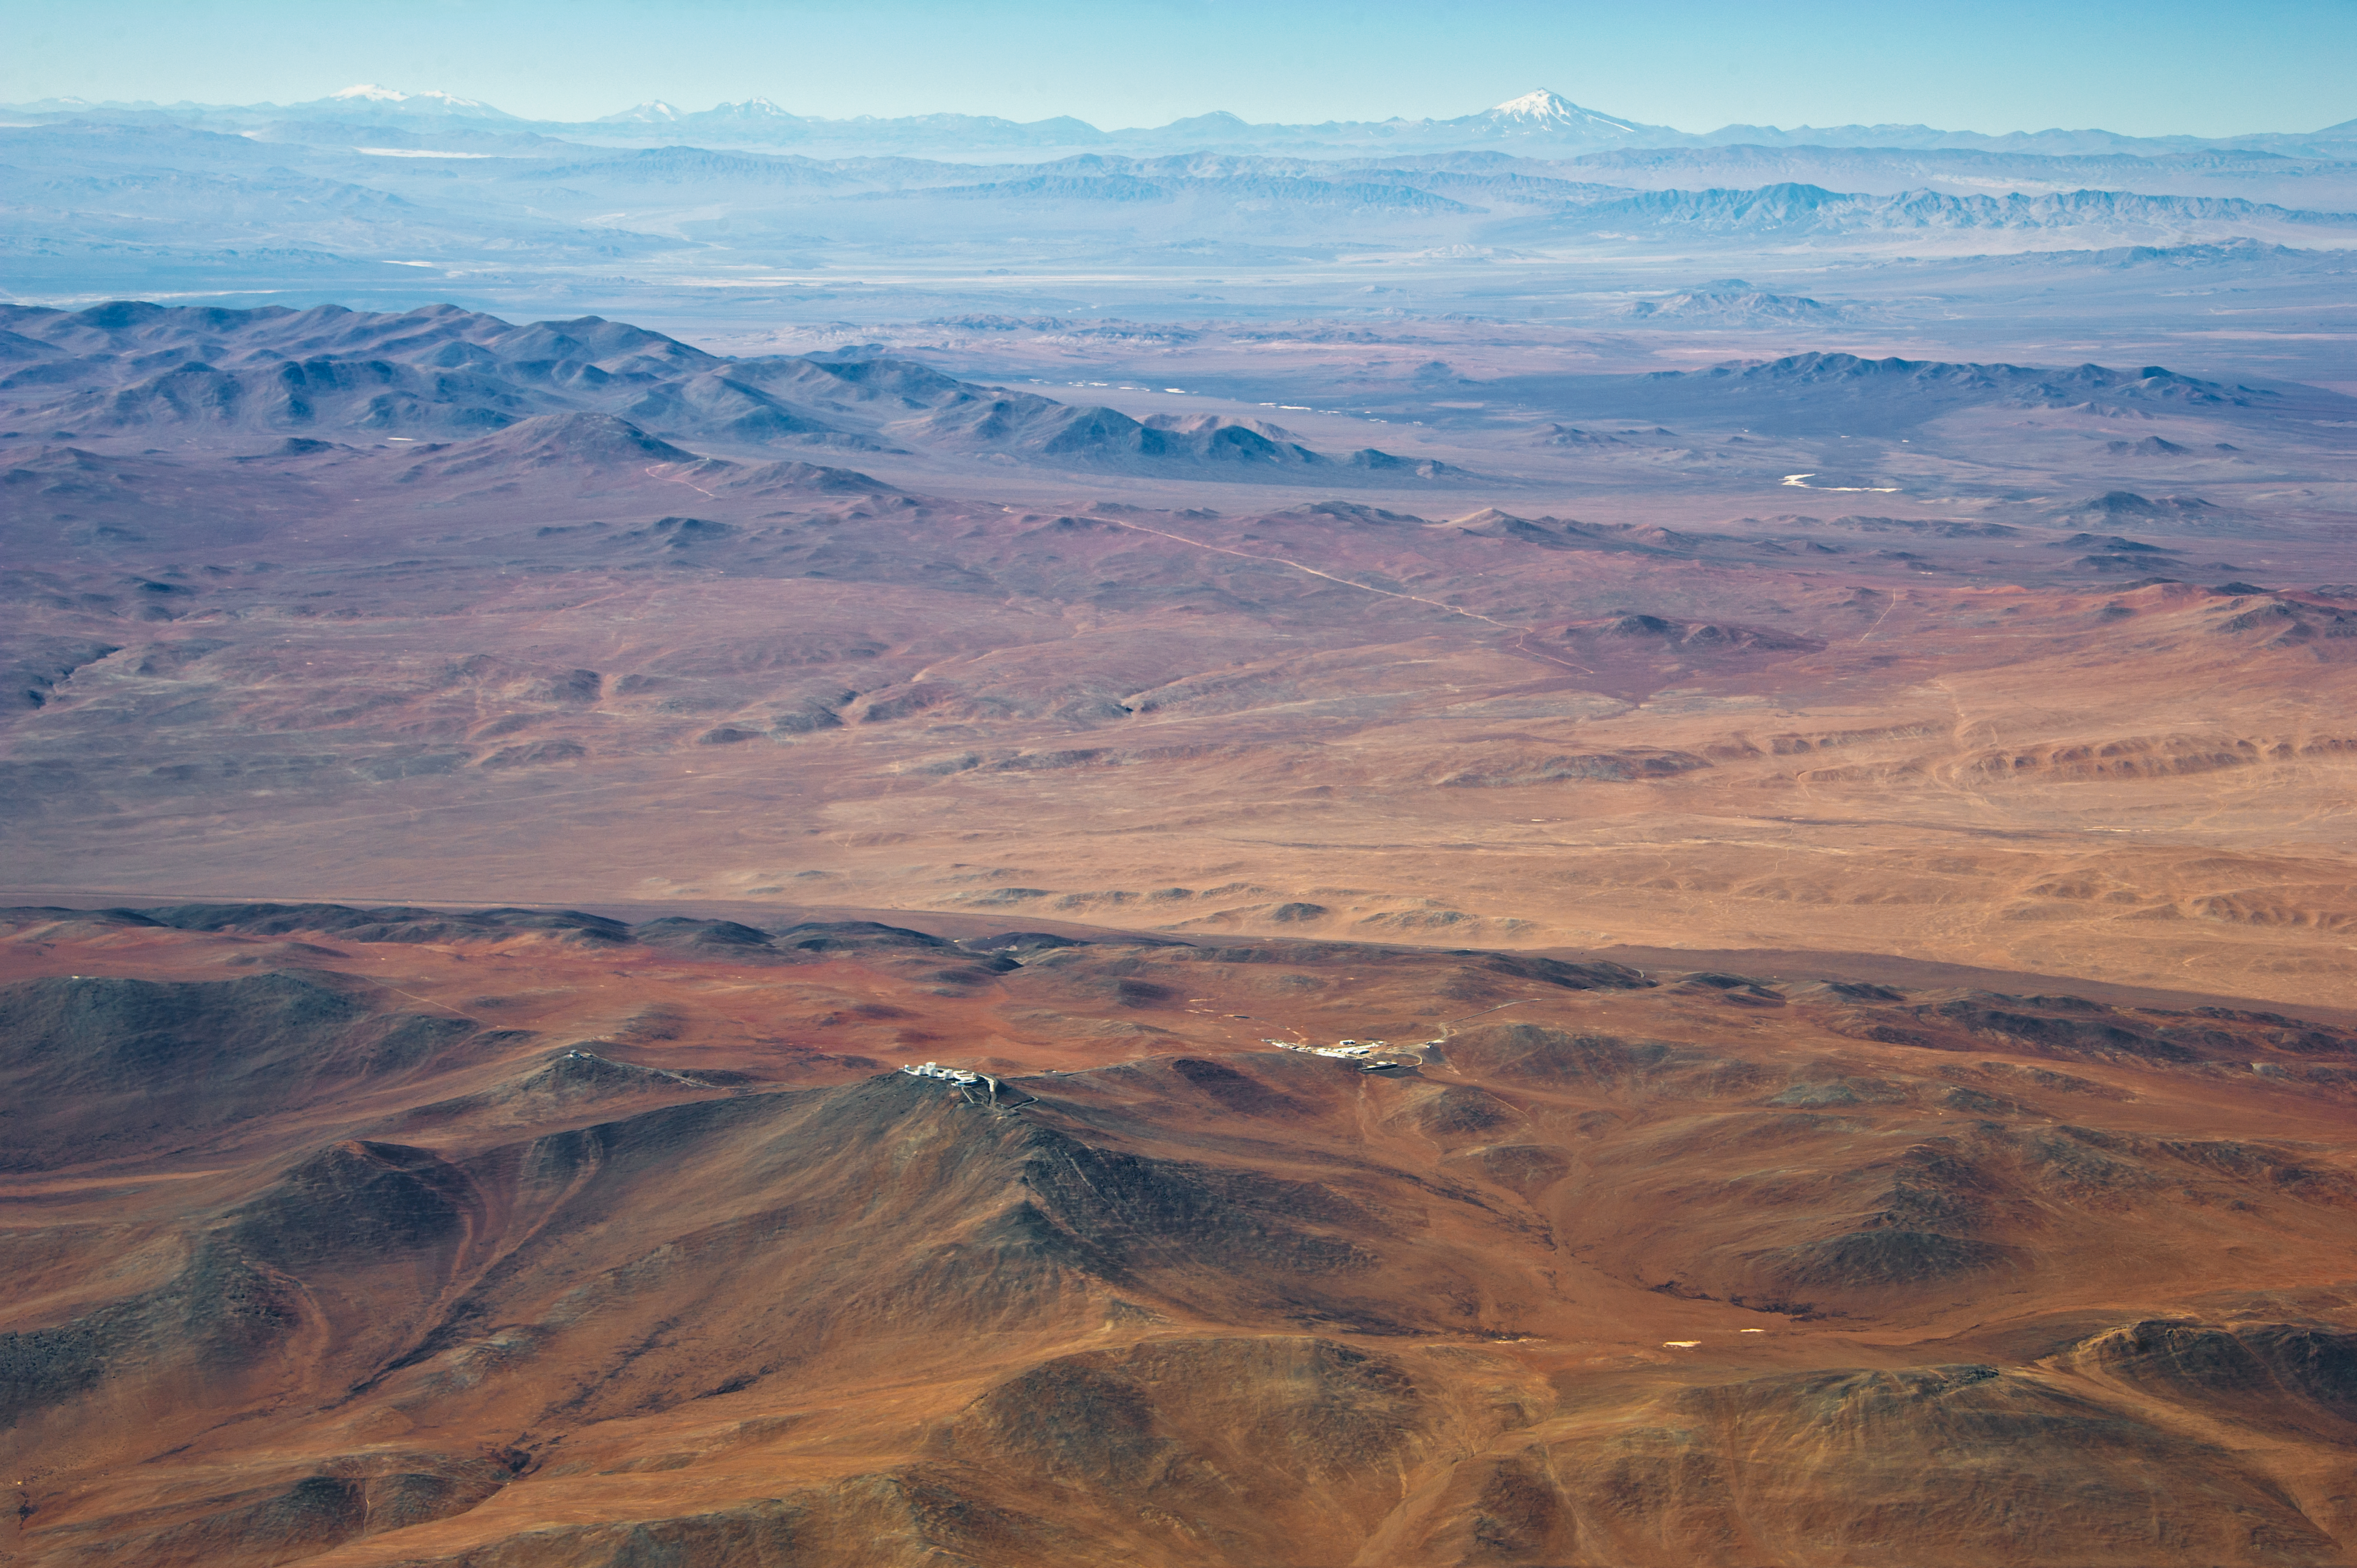

The Paranal-Armazones area

In the foreground of the image are the domes of the four giant 8.2-metre Unit Telescopes of the Very Large Telescope on Cerro Paranal, with the Residencia to the right, where the astronomers rest and eat. This photograph also shows the VST Survey Telescope to the left on the platform and the VISTA telescope on a peak further left.

The recently expanded area of the Paranal Observatory now also includes the Cerro Armazones peak towards the upper left corner of the image.

In the background we can see the snow-capped, 6720 meter-high volcano Llullaillaco, located 190 kilometres further east on the Argentinian border. This image is another testimony of the magnificent quality of the air and the ideal conditions for observing at this remote site.

Credit: ESO/M. Tarenghi